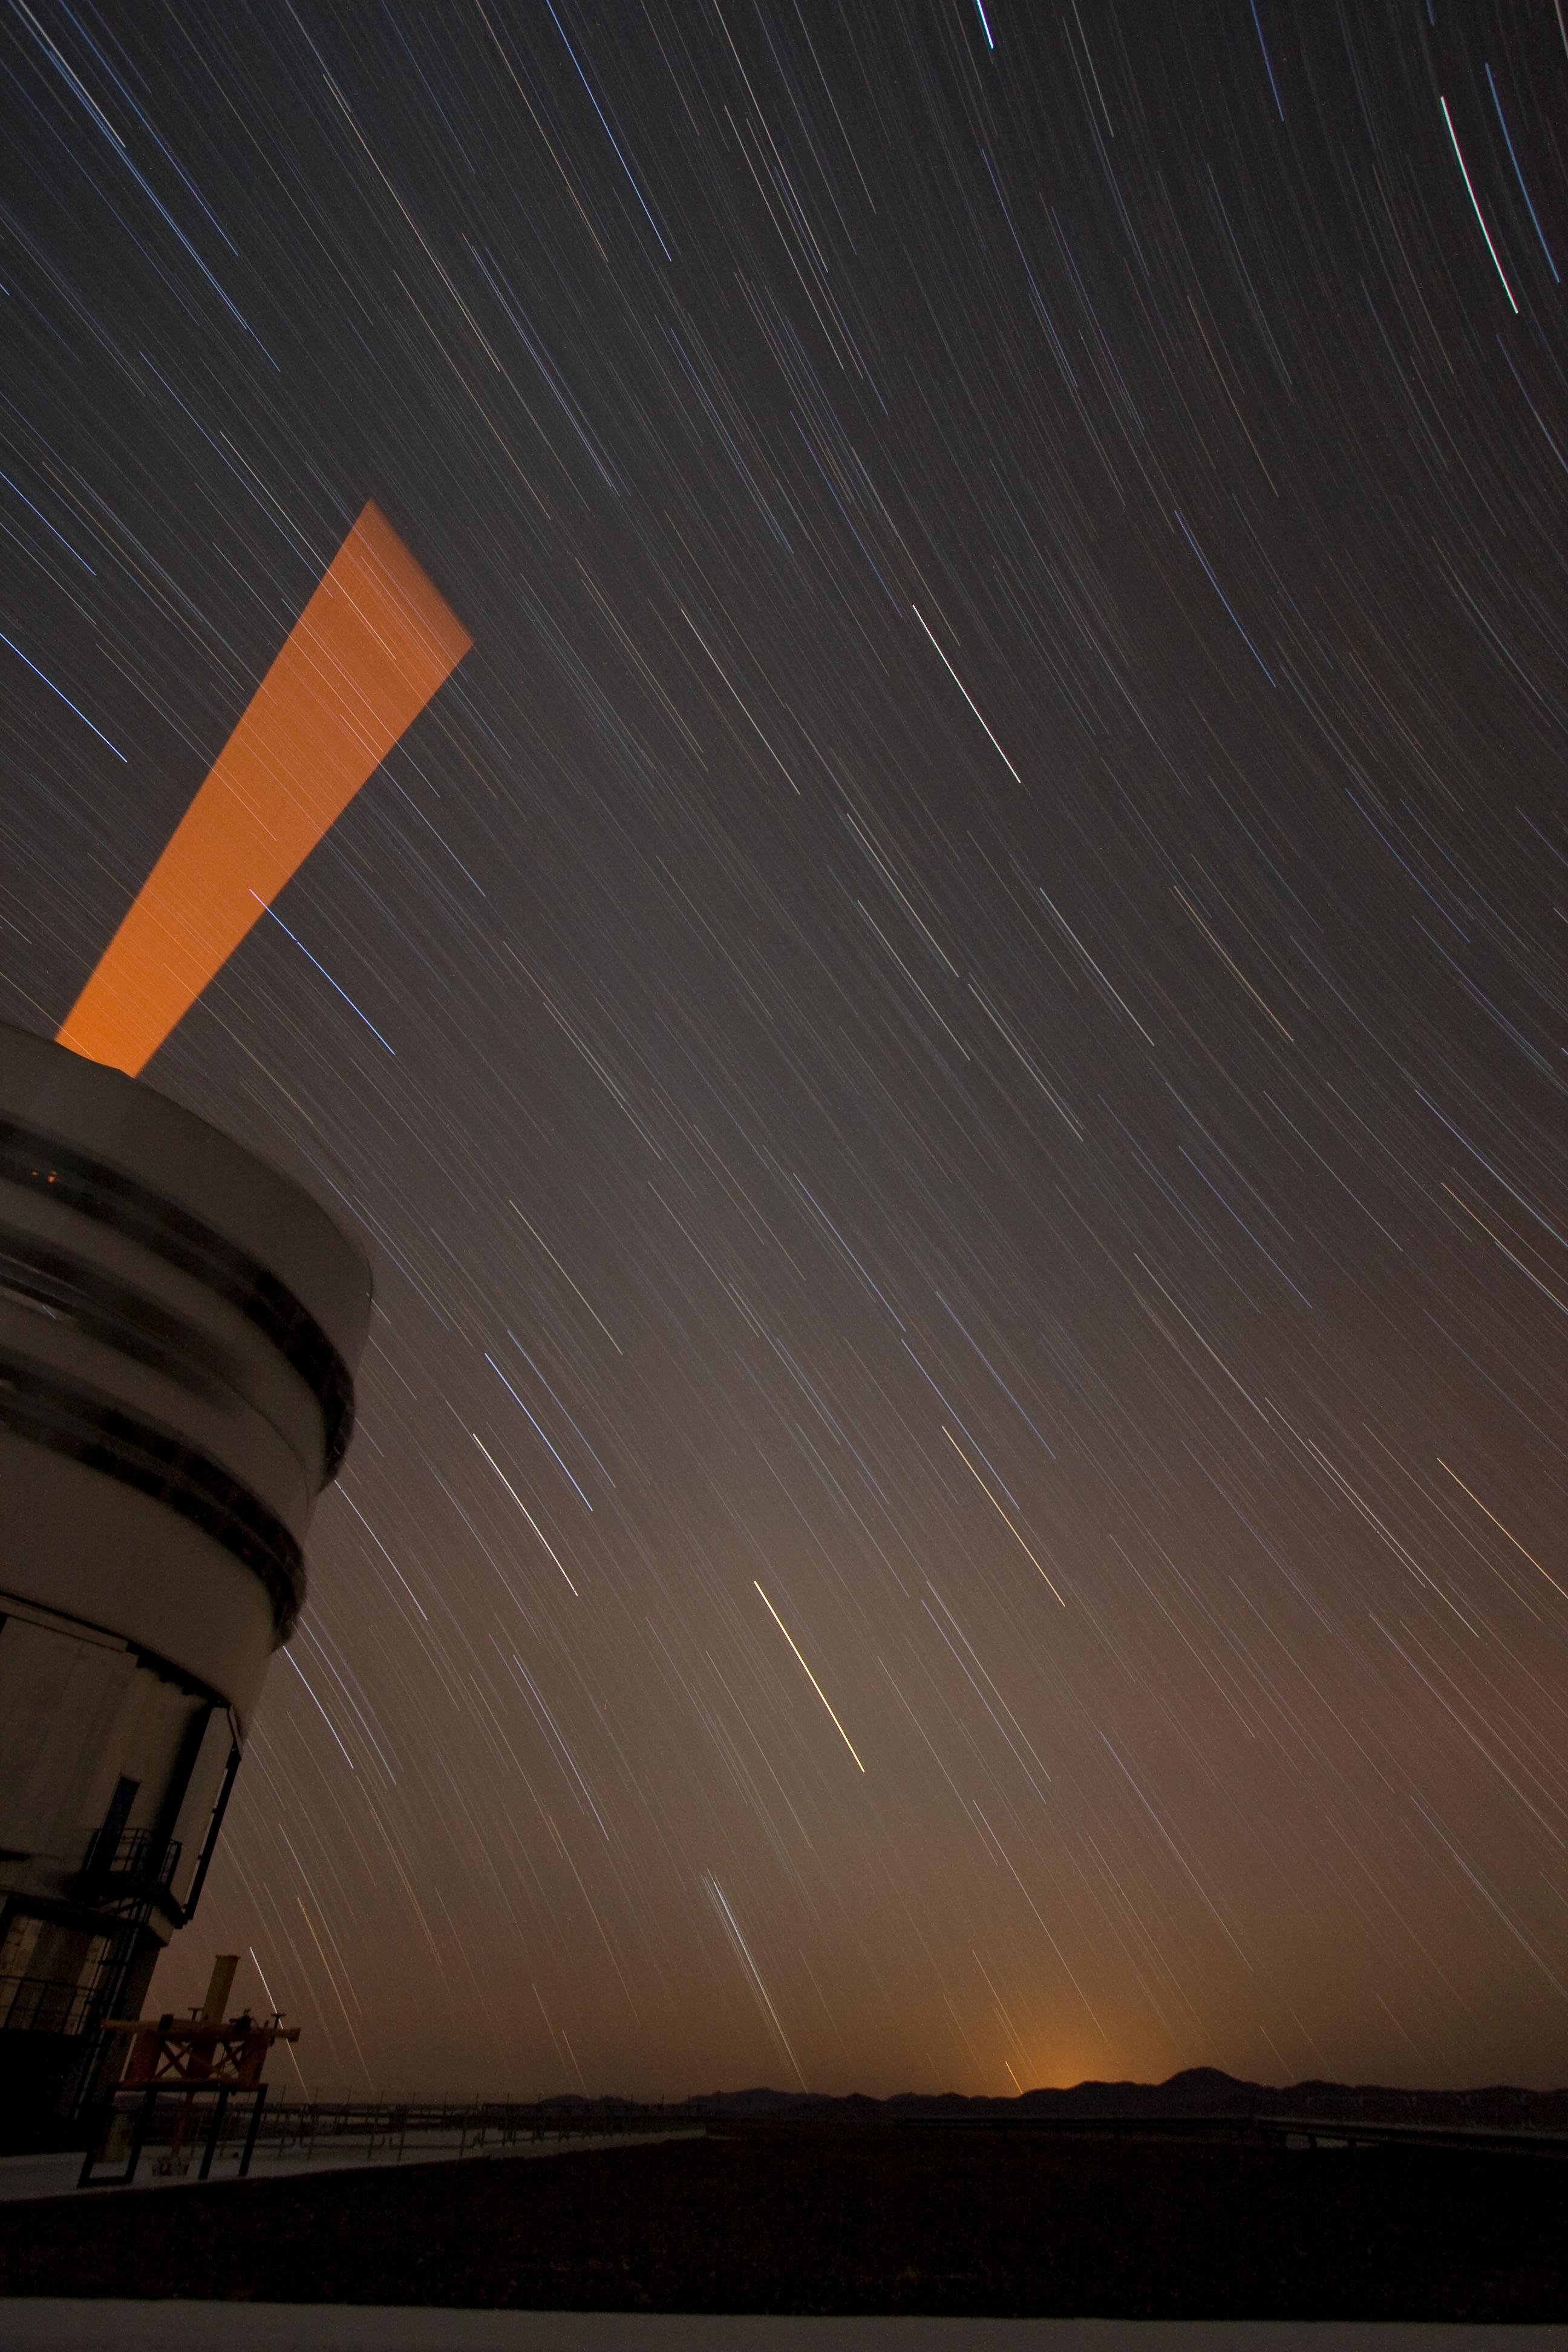

Adding an “artificial” star to the multitude in the sky

Below the trails left by the stars in a dark and clear night, a laser beam shoots out of Yepun, the fourth Unit Telescope of Europe’s flagship observatory, ESO’s Very Large Telescope (VLT). This beam is used to create an artificial star above Paranal to assist the adaptive optics instruments on the VLT. Adaptive optics is a technique that allows astronomers to overcome the blurring effect of the atmosphere and obtain images almost as sharp as would be possible if the whole telescope were placed in space, above Earth's atmosphere.

Credit: ESO/Y. Beletsky